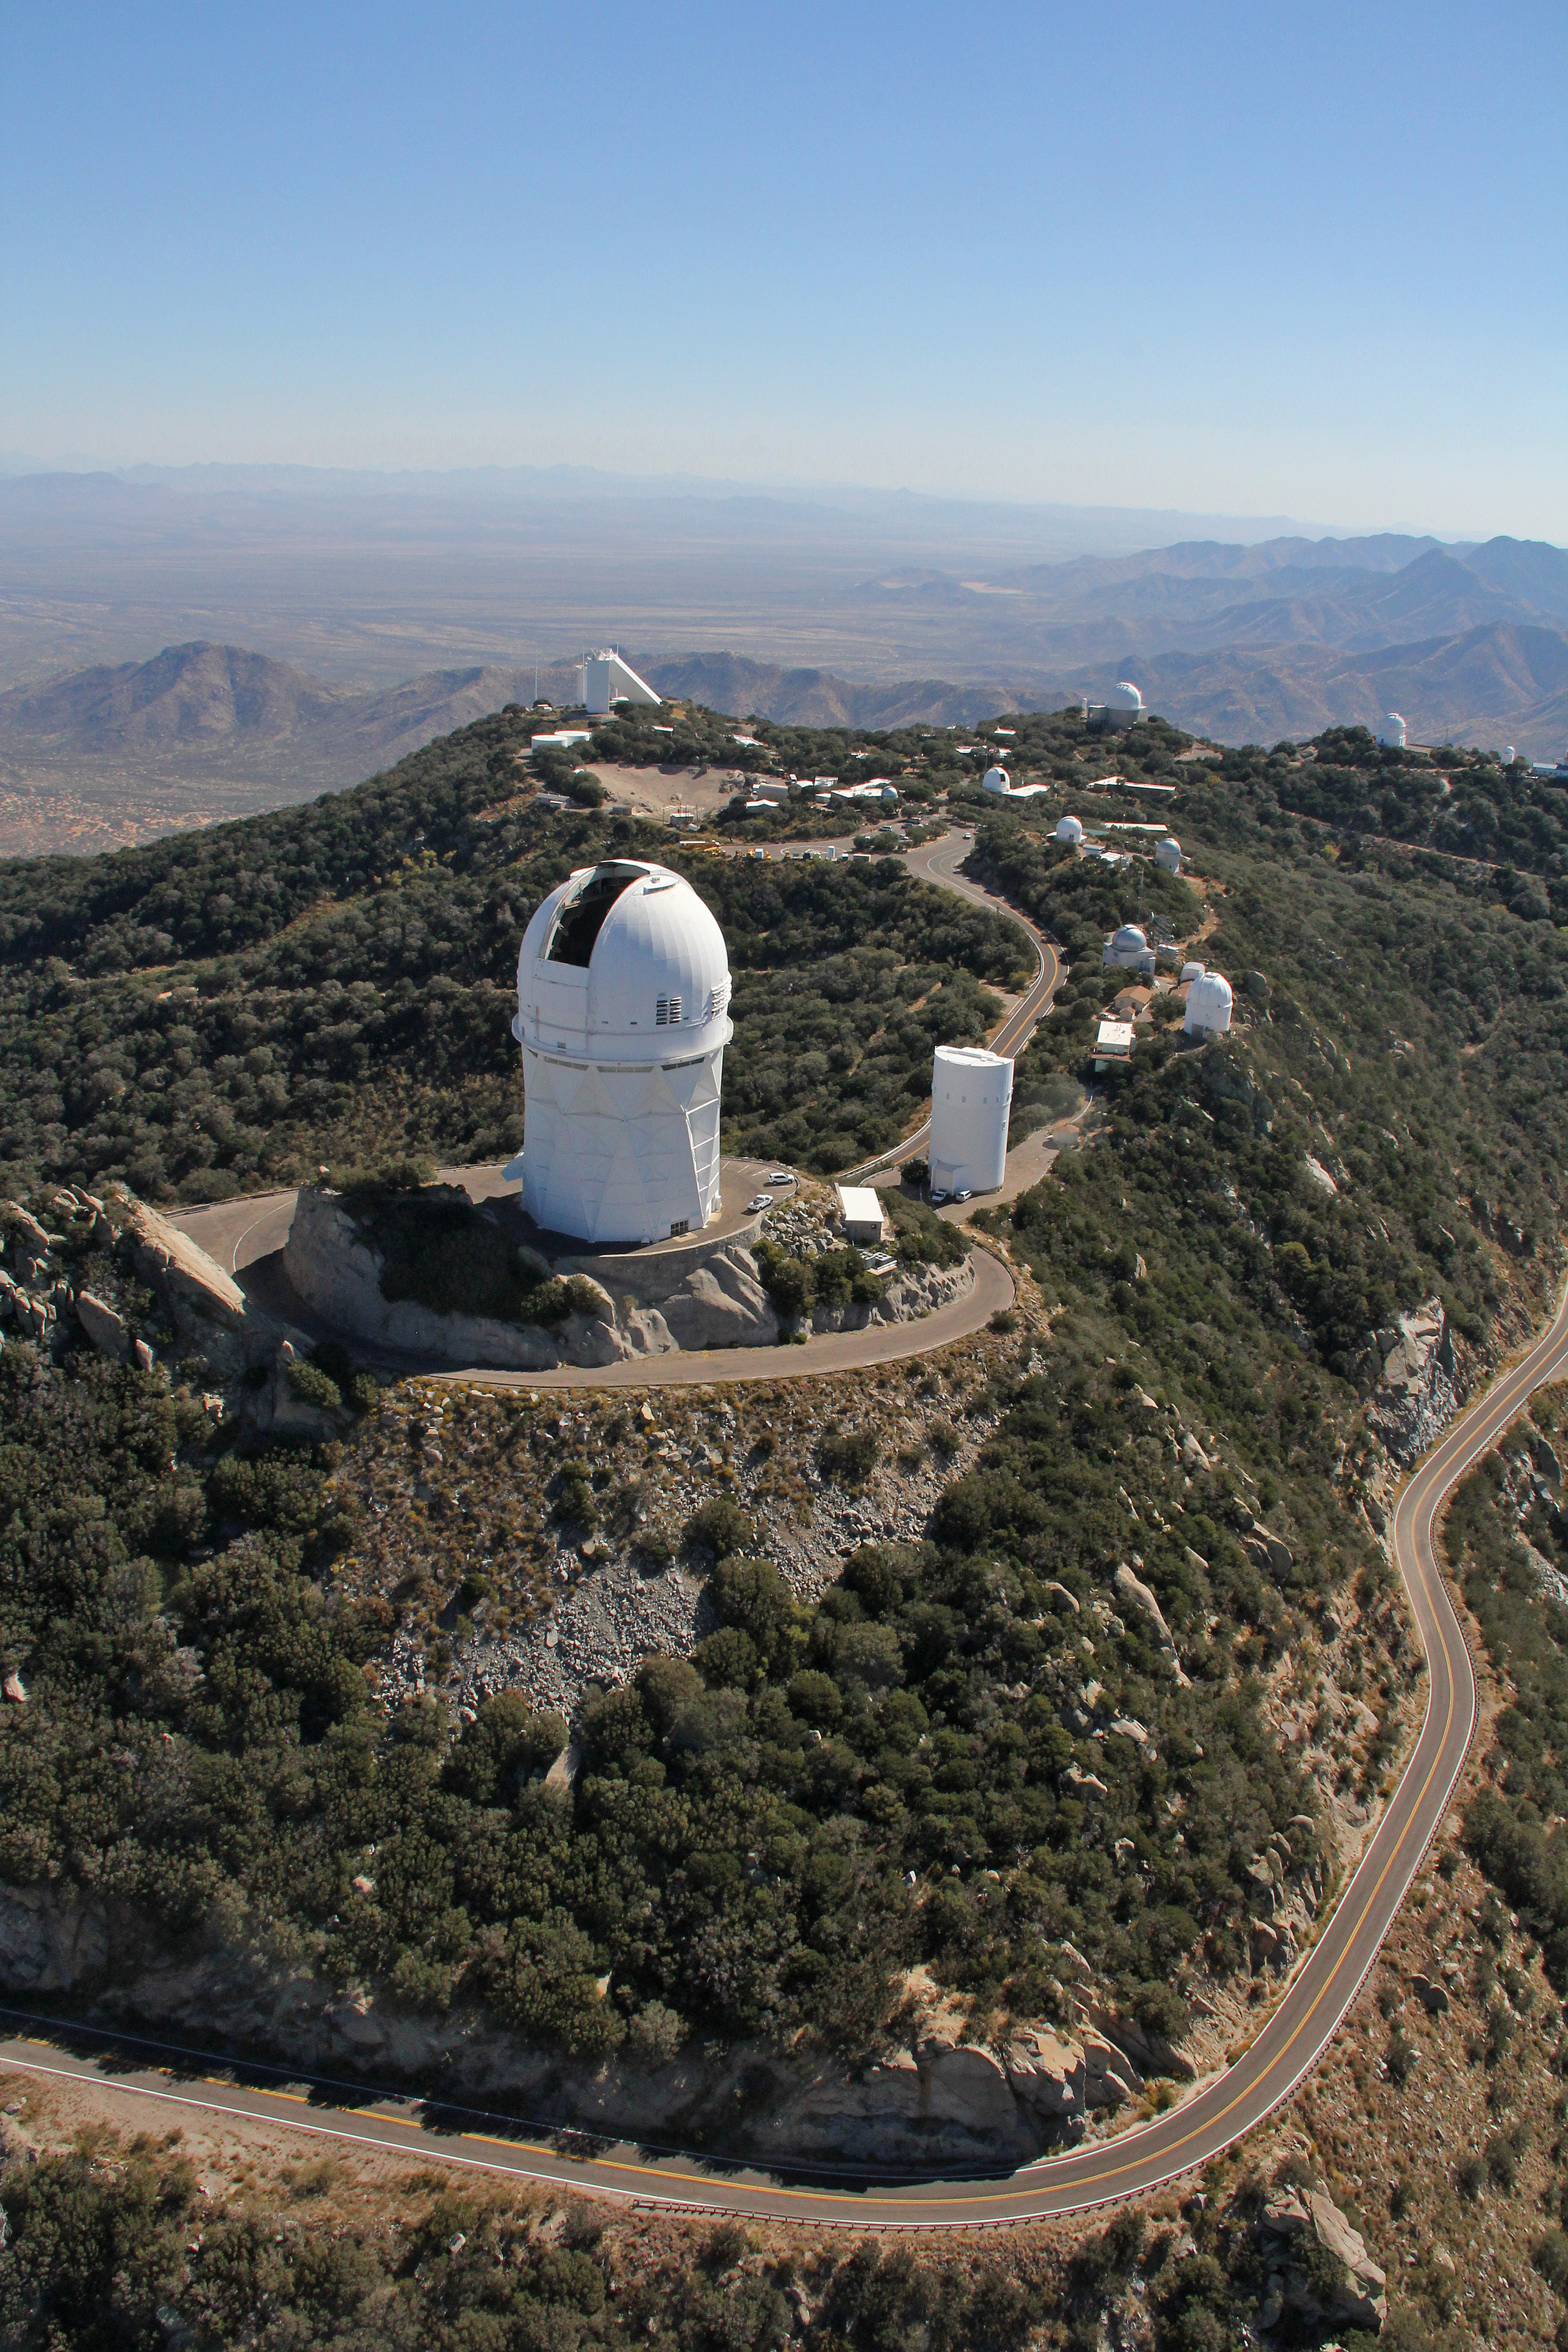

Aerial view of Kitt Peak National Observatory, 29 October 2012

The Mayall 4-m Telescope dominates the foreground of this aerial view of Kitt Peak National Observatory from 29 October 2012.

Credit: P. Marenfeld/NOIRLab/NSF/AURA/ and E. Acosta/Vera C. Rubin Observatory/ NOIRLab/ NSF/ AURA